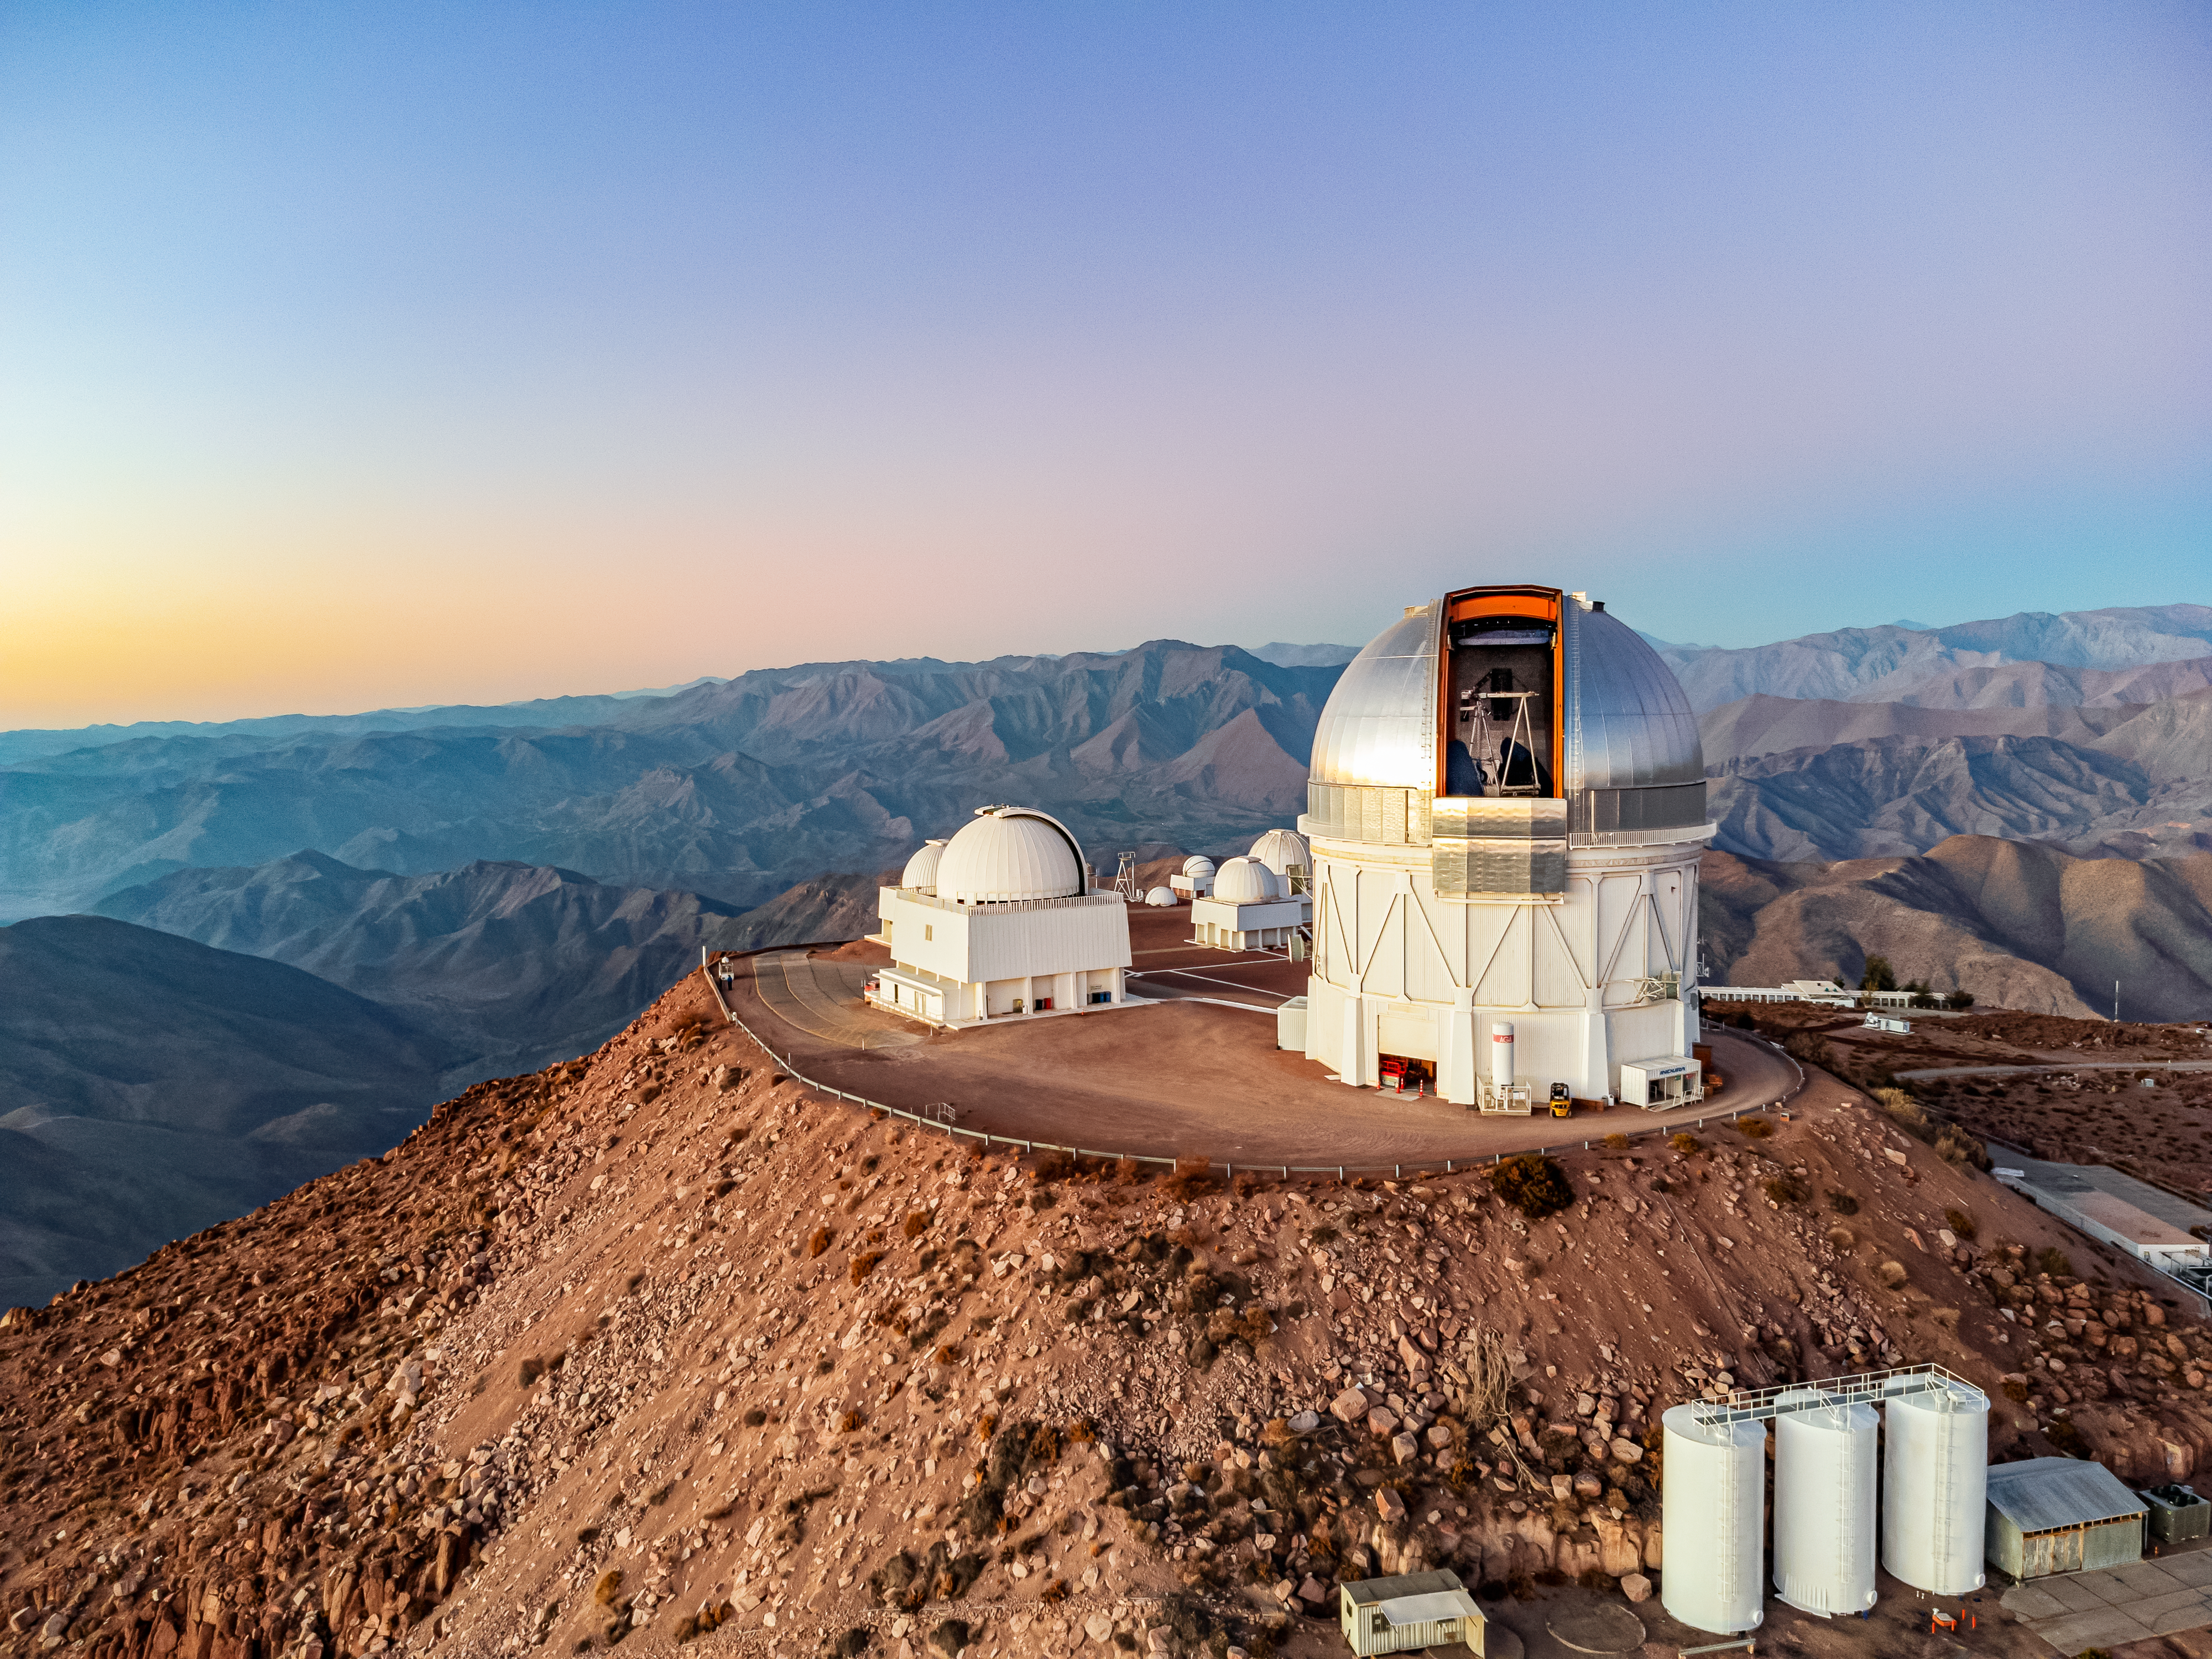

Blanco's Open Dome

An aerial view of the Cerro Tololo Inter-American Observatory (CTIO), a Program of NSF NOIRLab, that showcases the Víctor M. Blanco 4-meter Telescope's open dome.

Credit: CTIO/NOIRLab/NSF/AURA/T. Matsopoulos